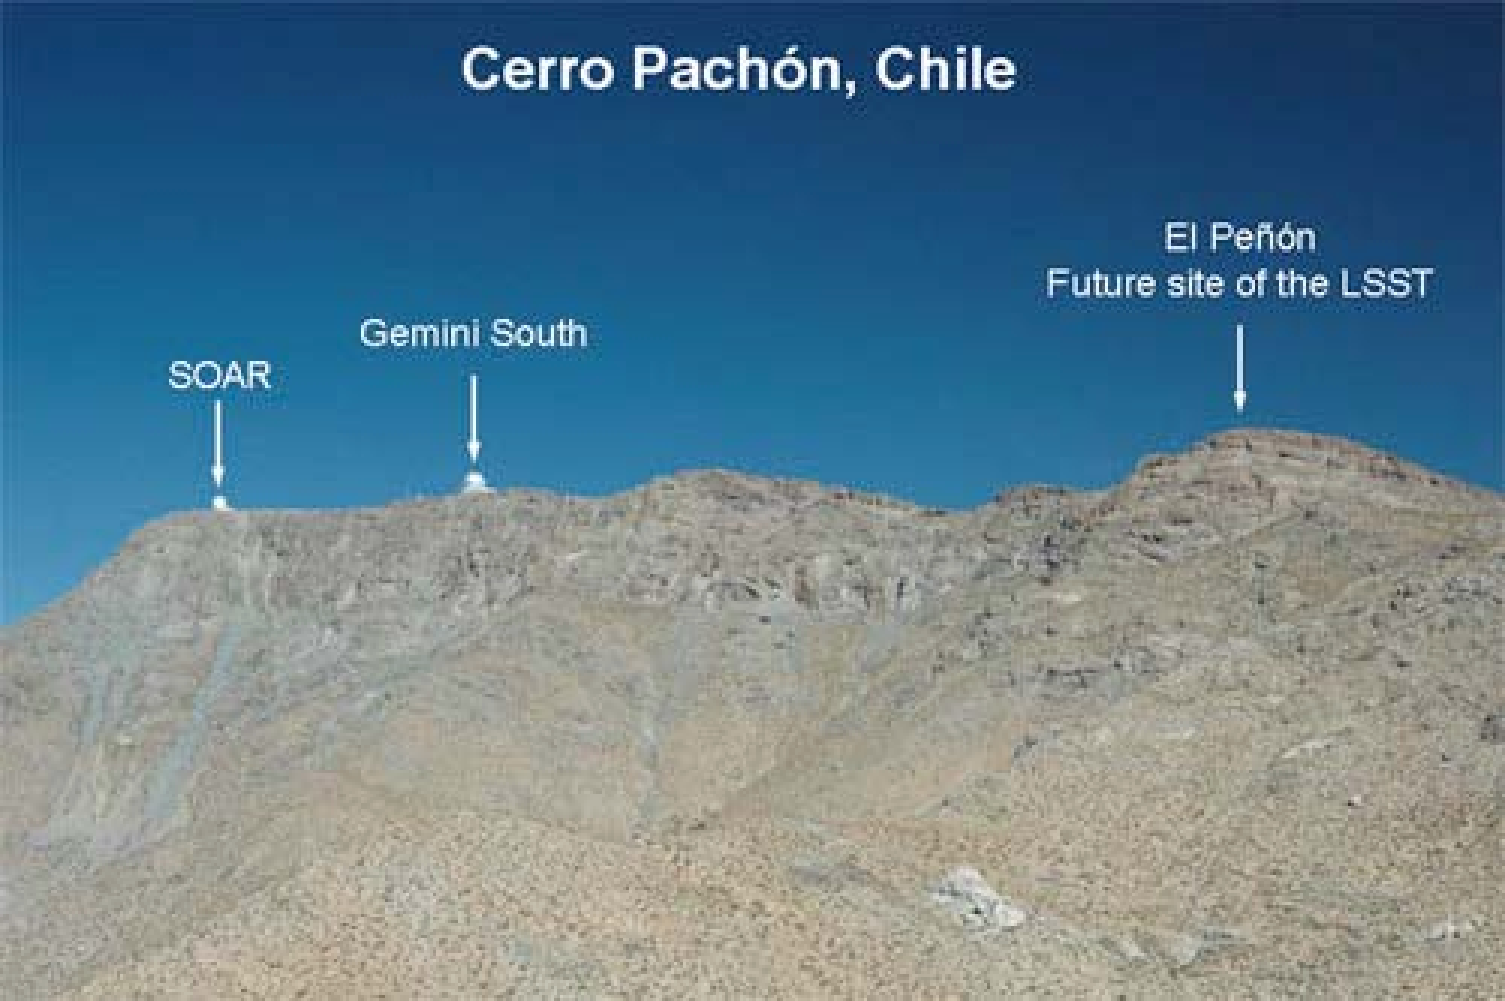

Future site of the LSST

Credit: NOIRLab